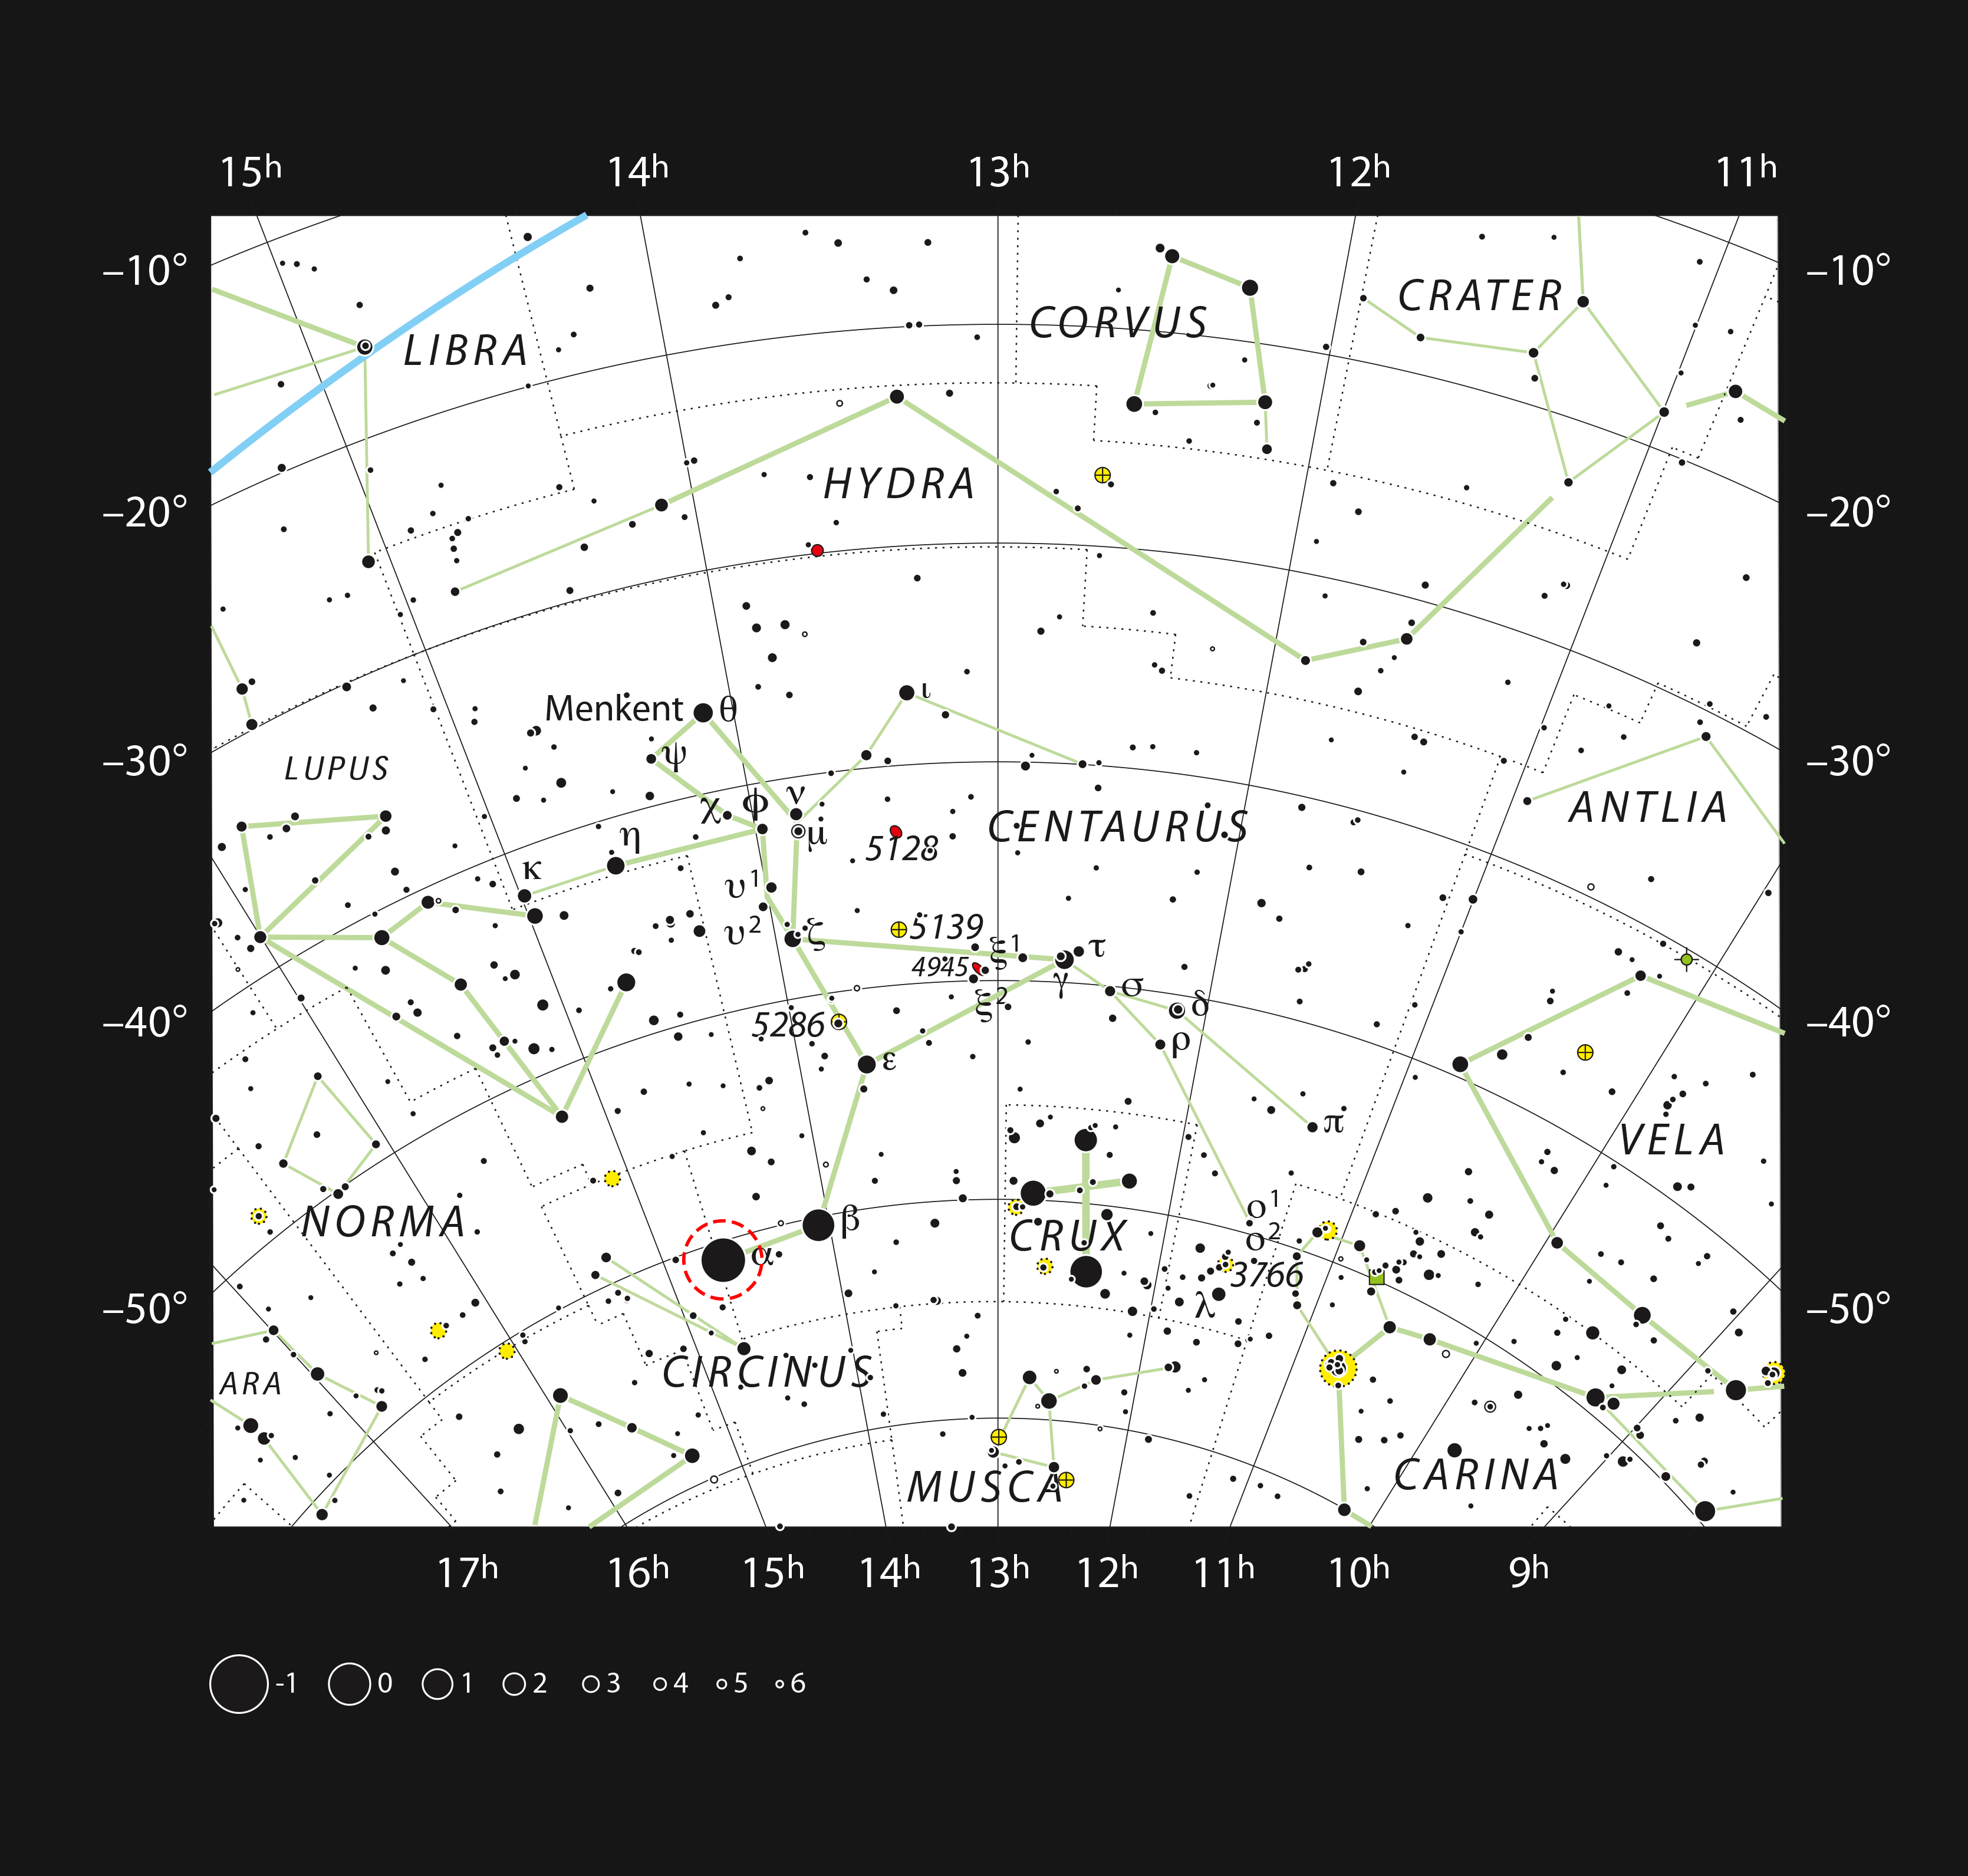

Alpha Centauri in the constellation of Centaurus (The Centaur)

This chart shows most of the stars visible with the unaided eye on a clear night. The star Alpha Centauri is one of the brightest stars in the southern sky (marked with a red circle). It lies just 4.3 light-years from the Earth and one component in a triple star system.

Credit: ESO, IAU and Sky & Telescope